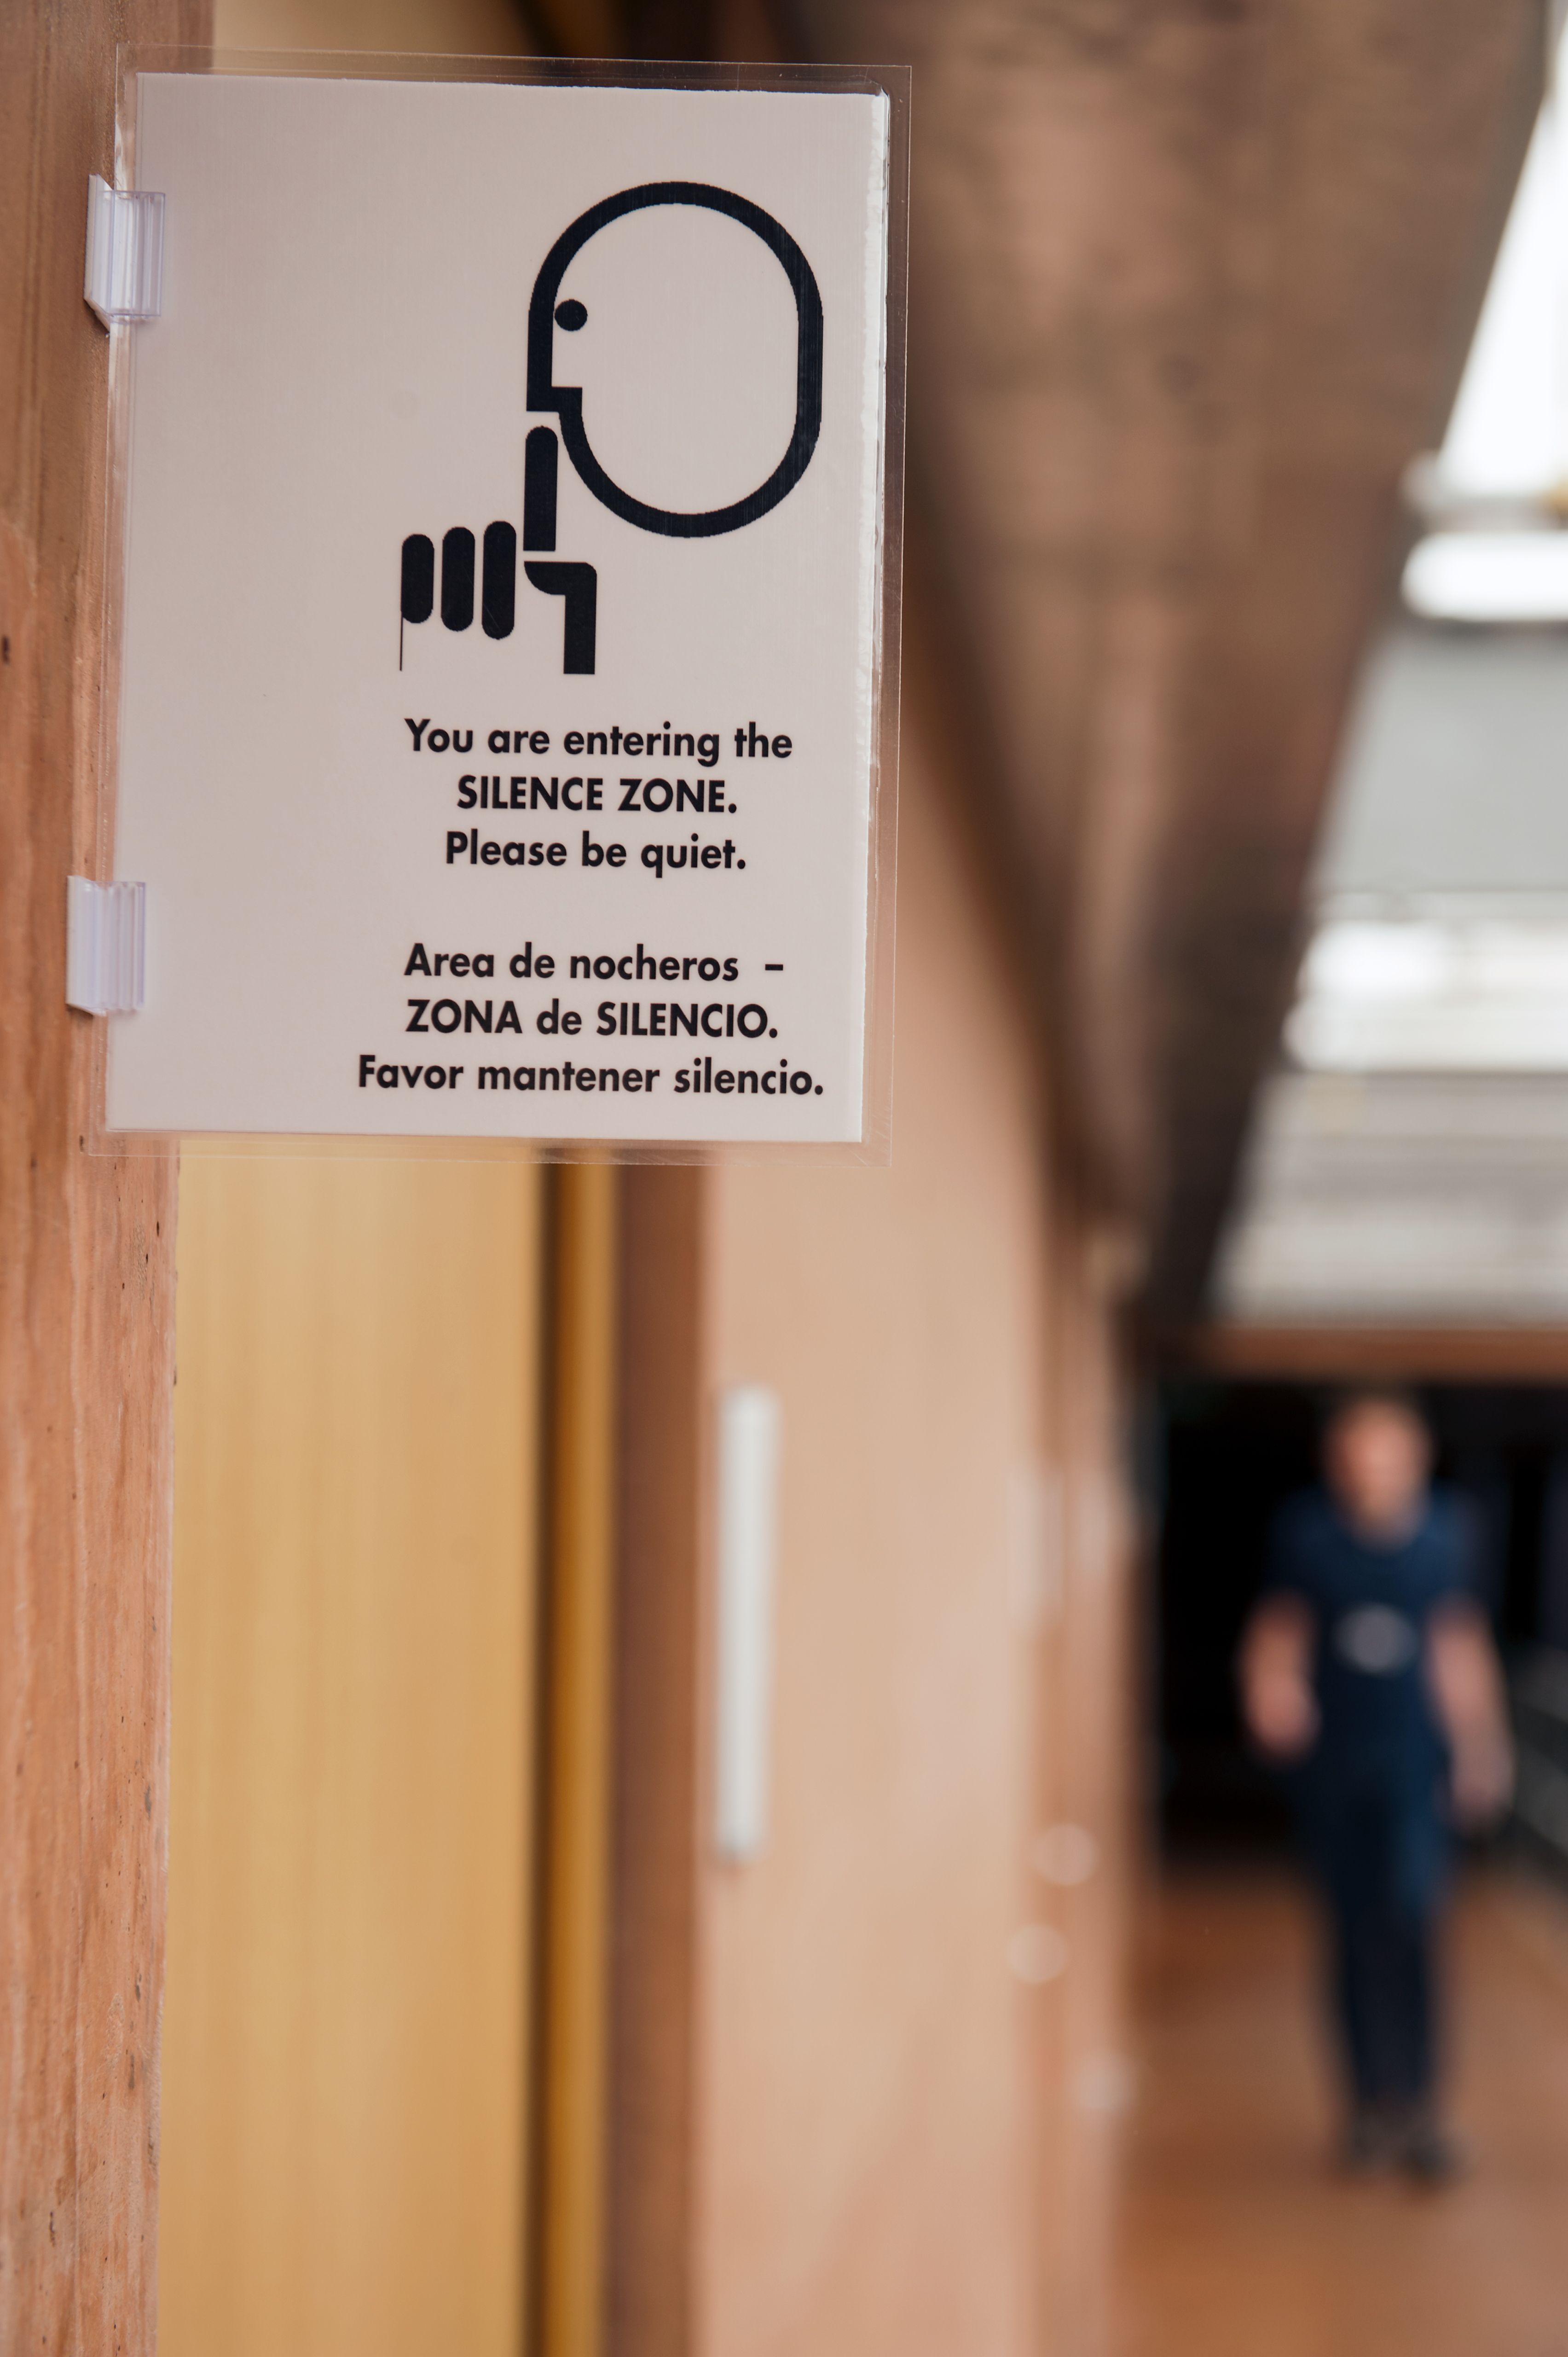

Silence please

A silence sign displayed in the dormitory area inside la Residencia in order to not disturb the astronomers who have been working all night.

Credit: ESO/Max Alexander